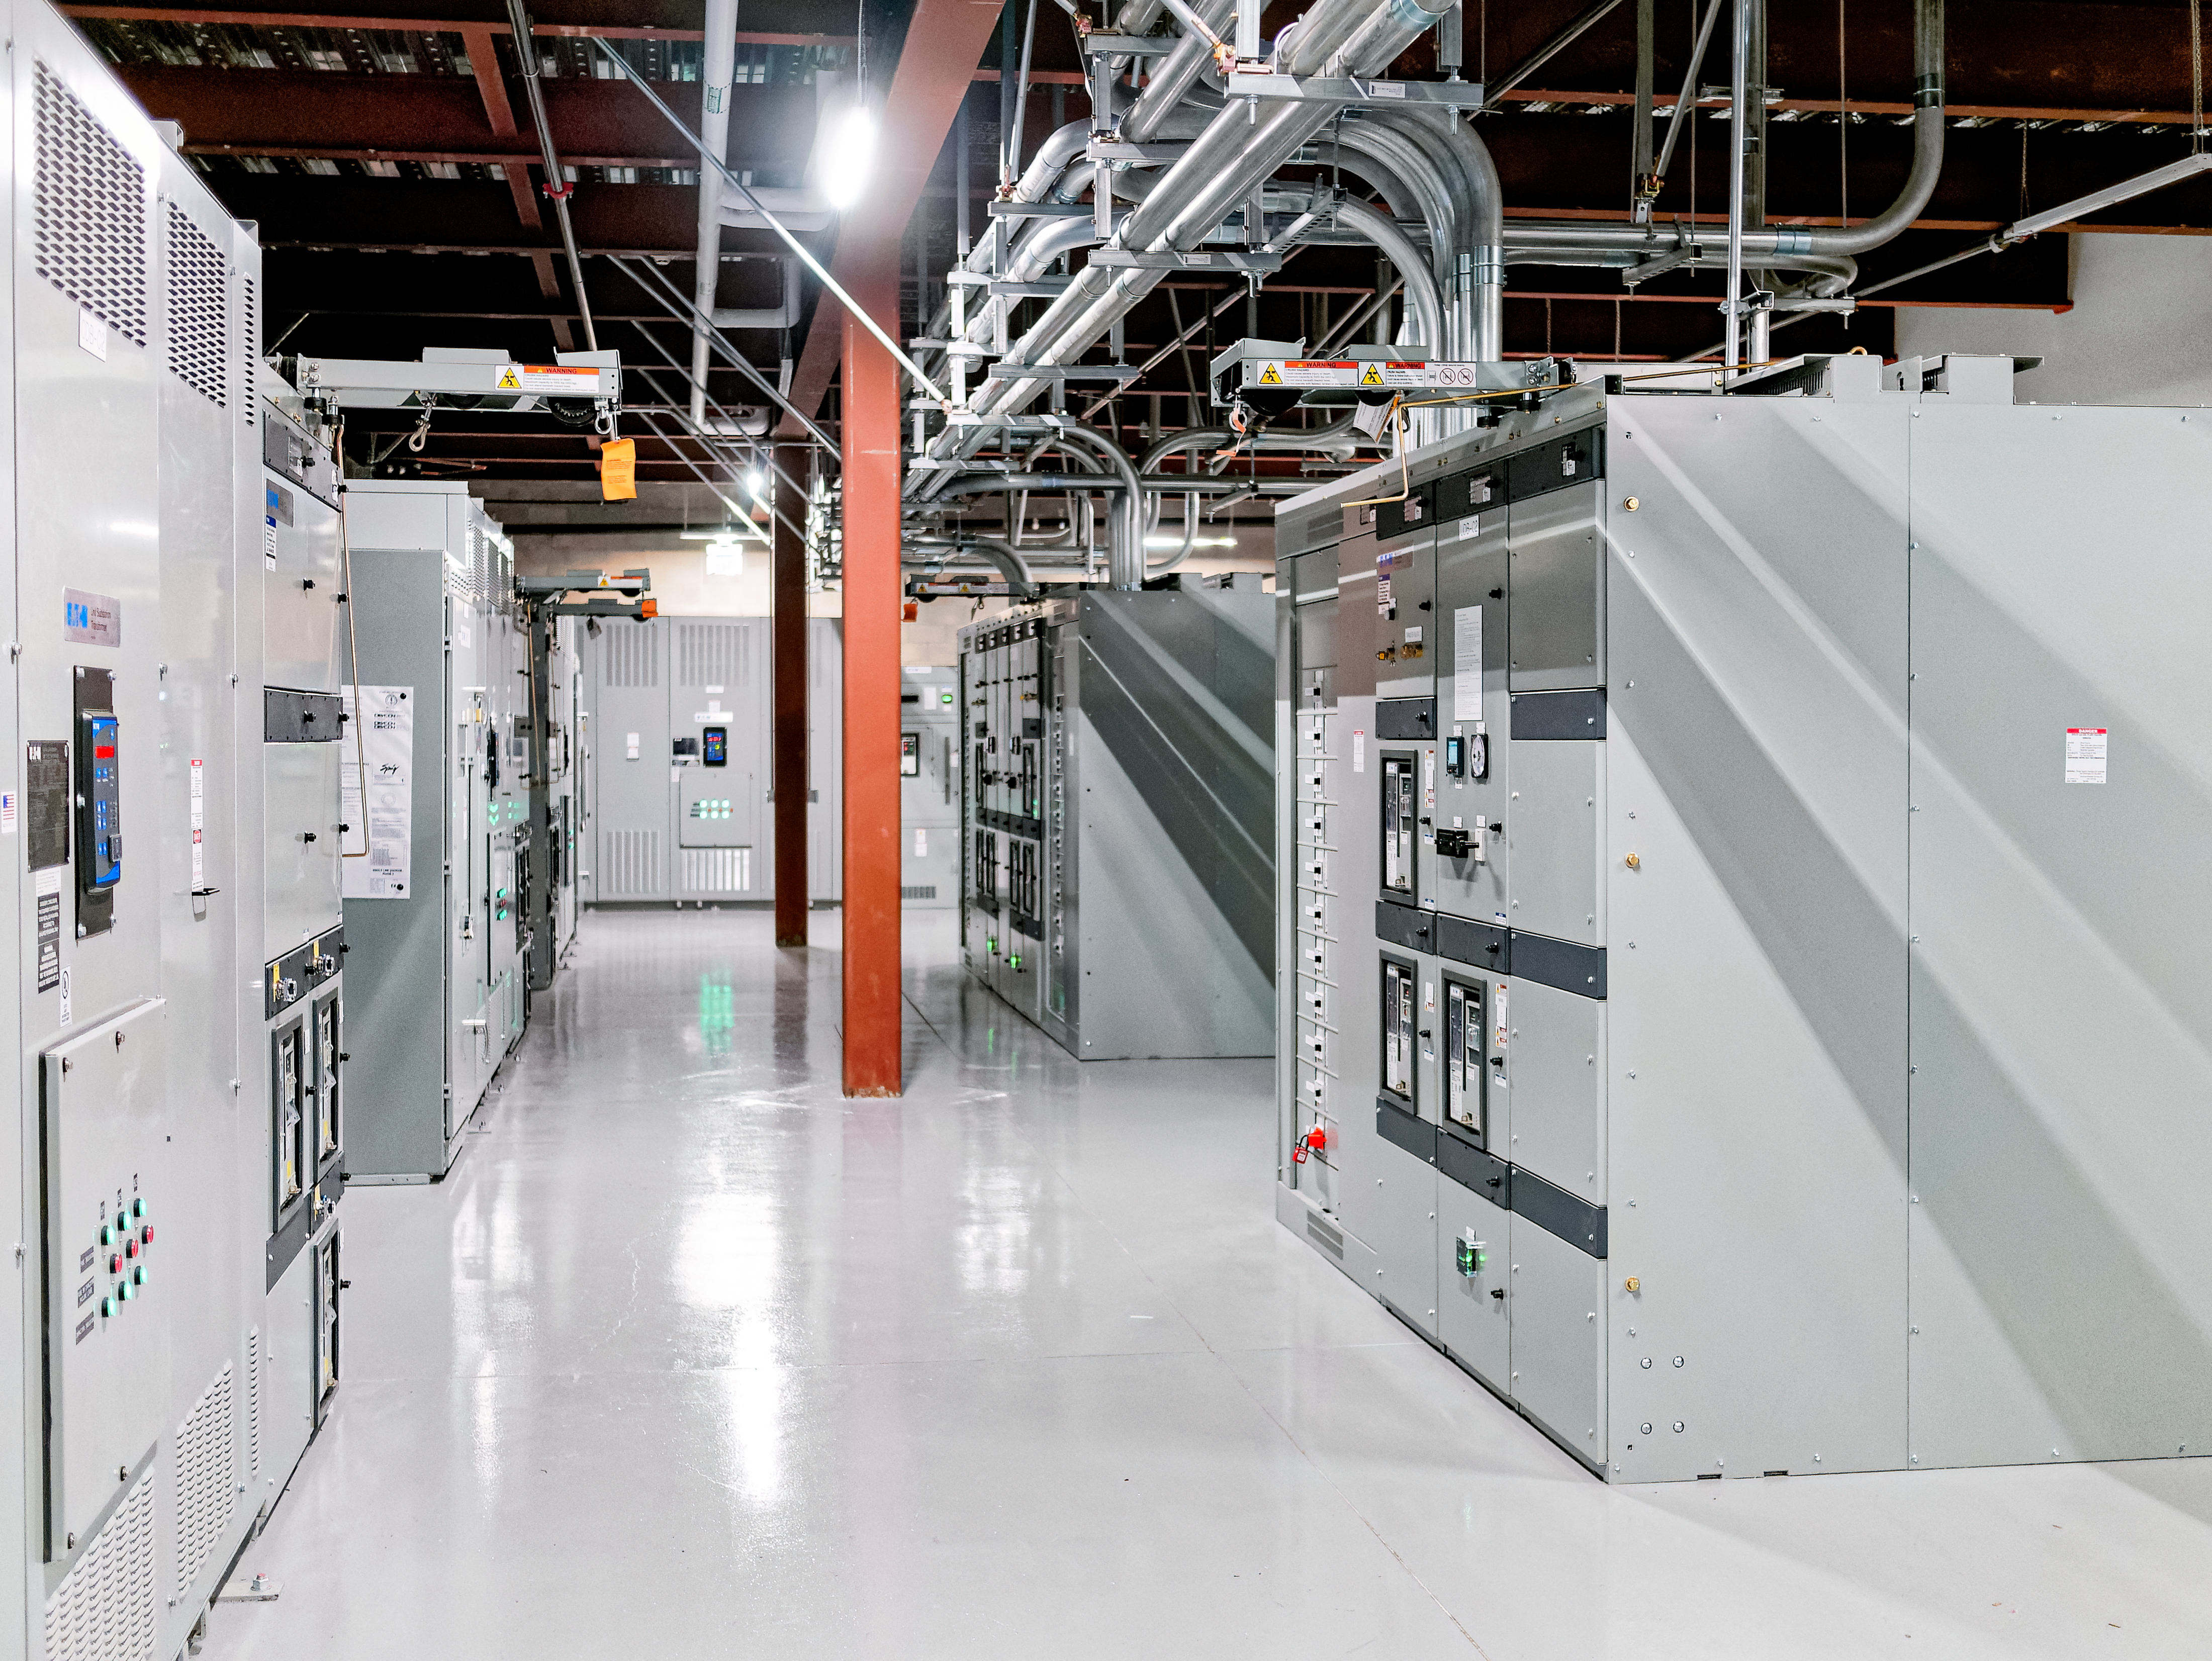

The Rubin Data Management team tours the Stanford Research Computing Facility

On 29-30 July 2024, the Rubin Data Management team had the opportunity to visit the Stanford Research Computing Facility, which will host the Rubin U.S. Data Facility (USDF). The USDF will process, host, and serve much of Rubin Observatory's data products to the world.

Credit: RubinObs/NOIRLab/SLAC/NSF/DOE/AURA/W. O'Mullane